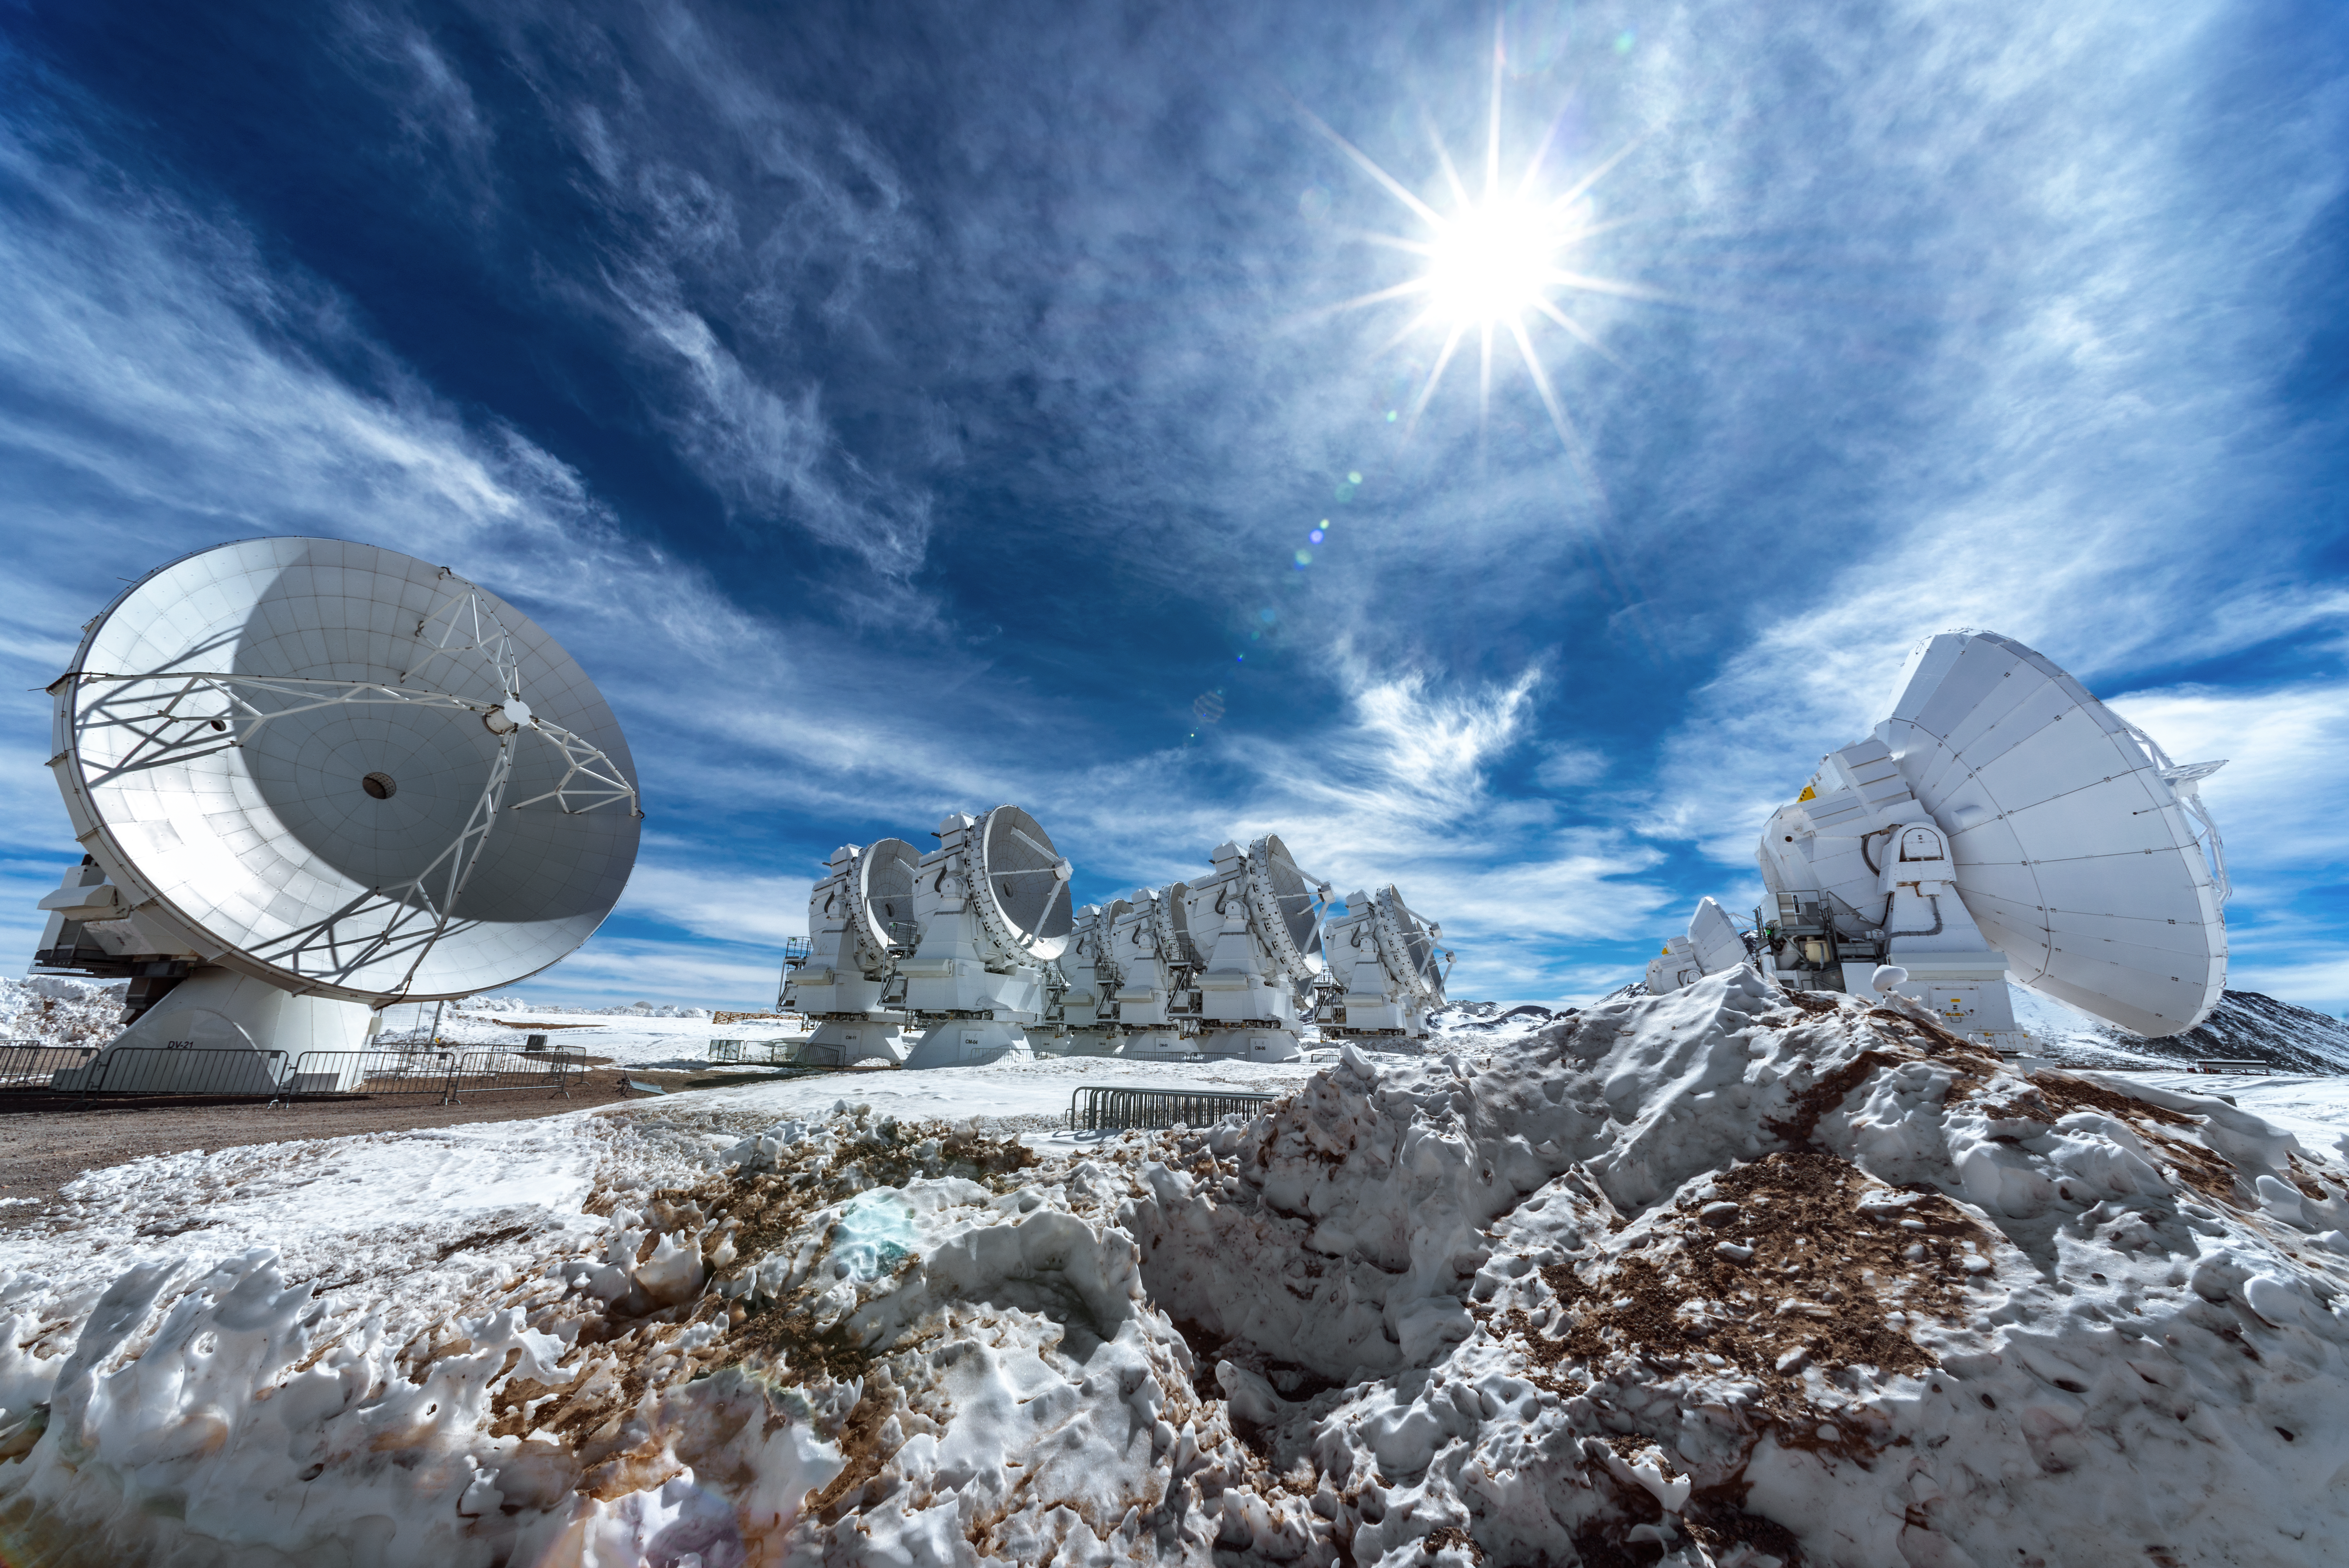

ALMA in the snow

This image shows some of the antennas of the Atacama Large Millimeter/submillimeter Array (ALMA) surrounded by snow. ALMA is a state-of-the-art telescope that is used to study light from some of the coldest objects in the Universe. The antennas sit at 5100 metres above sea level in the Chilean Andes — on a site that is very cold, extremely dry, and not very hospitable for humans!

Credit: S. Otarola/ESO